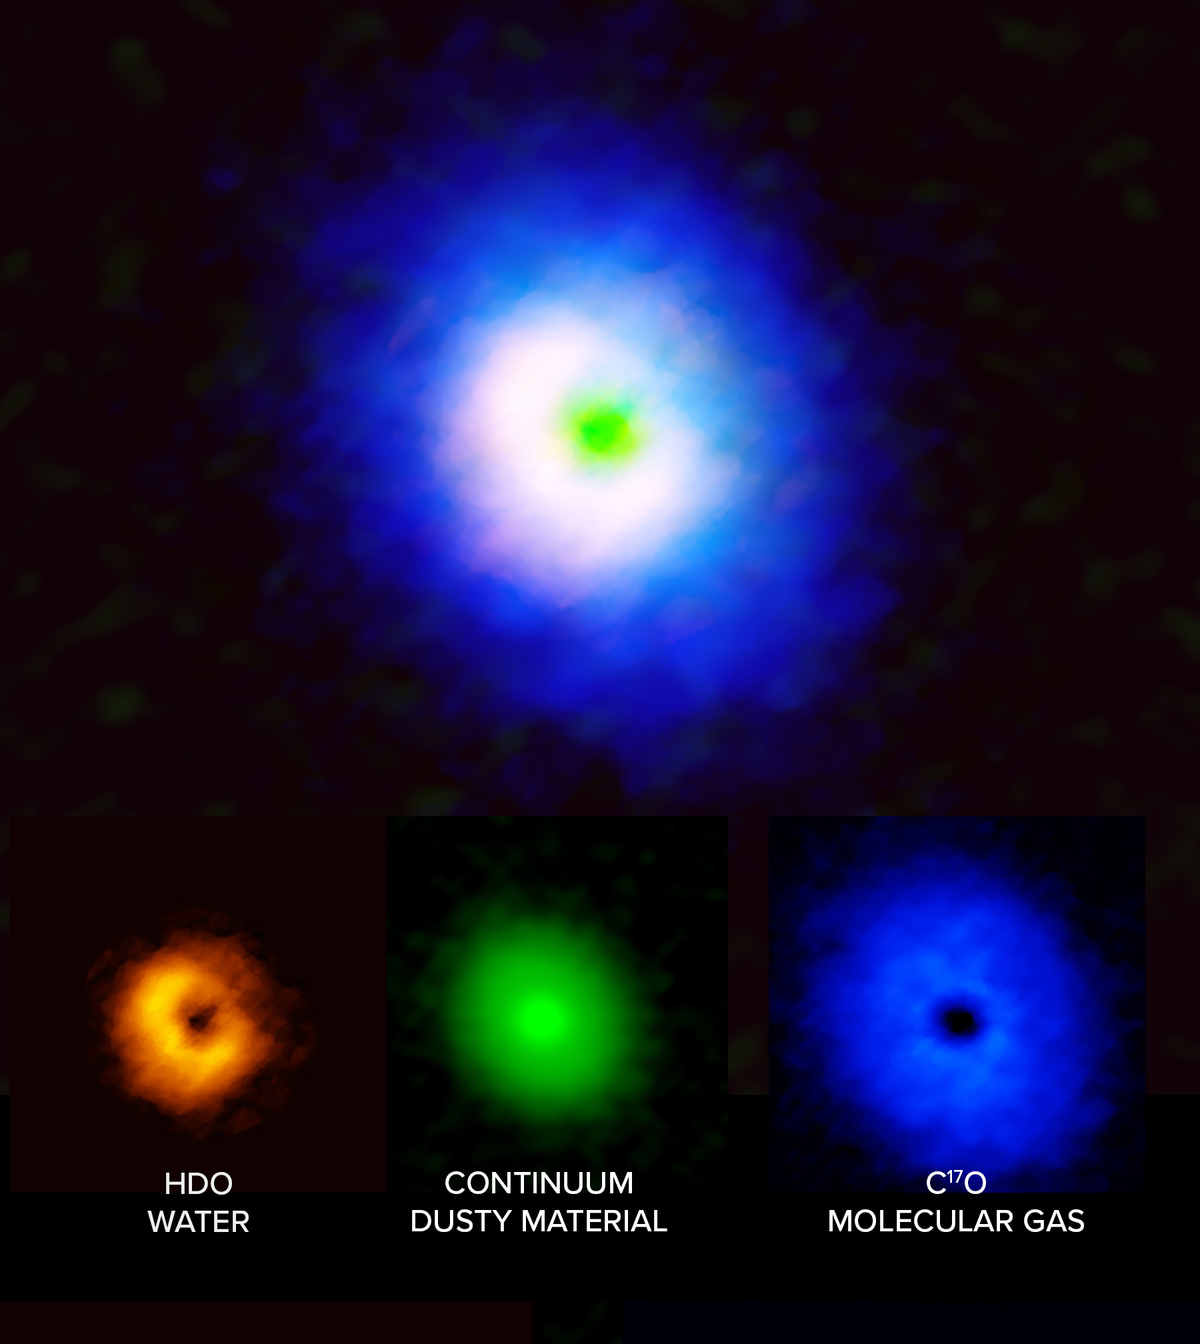

ALMA images of the planet-forming disc around the star V883 Orionis

ALMA images of the disc around the star V883 Orionis, showing the spatial distribution of water (left, orange), dust (middle, green) and carbon monoxide (blue, right). Because water freezes out at higher temperatures than carbon monoxide, it can only be detected in gaseous form closer to the star. The apparent gap in the the water and carbon monoxide images is actually due to the bright emission of the dust, which attenuates the emission of the gas.

Credit: ALMA (ESO/NAOJ/NRAO), J. Tobin, B. Saxton (NRAO/AUI/NSF)